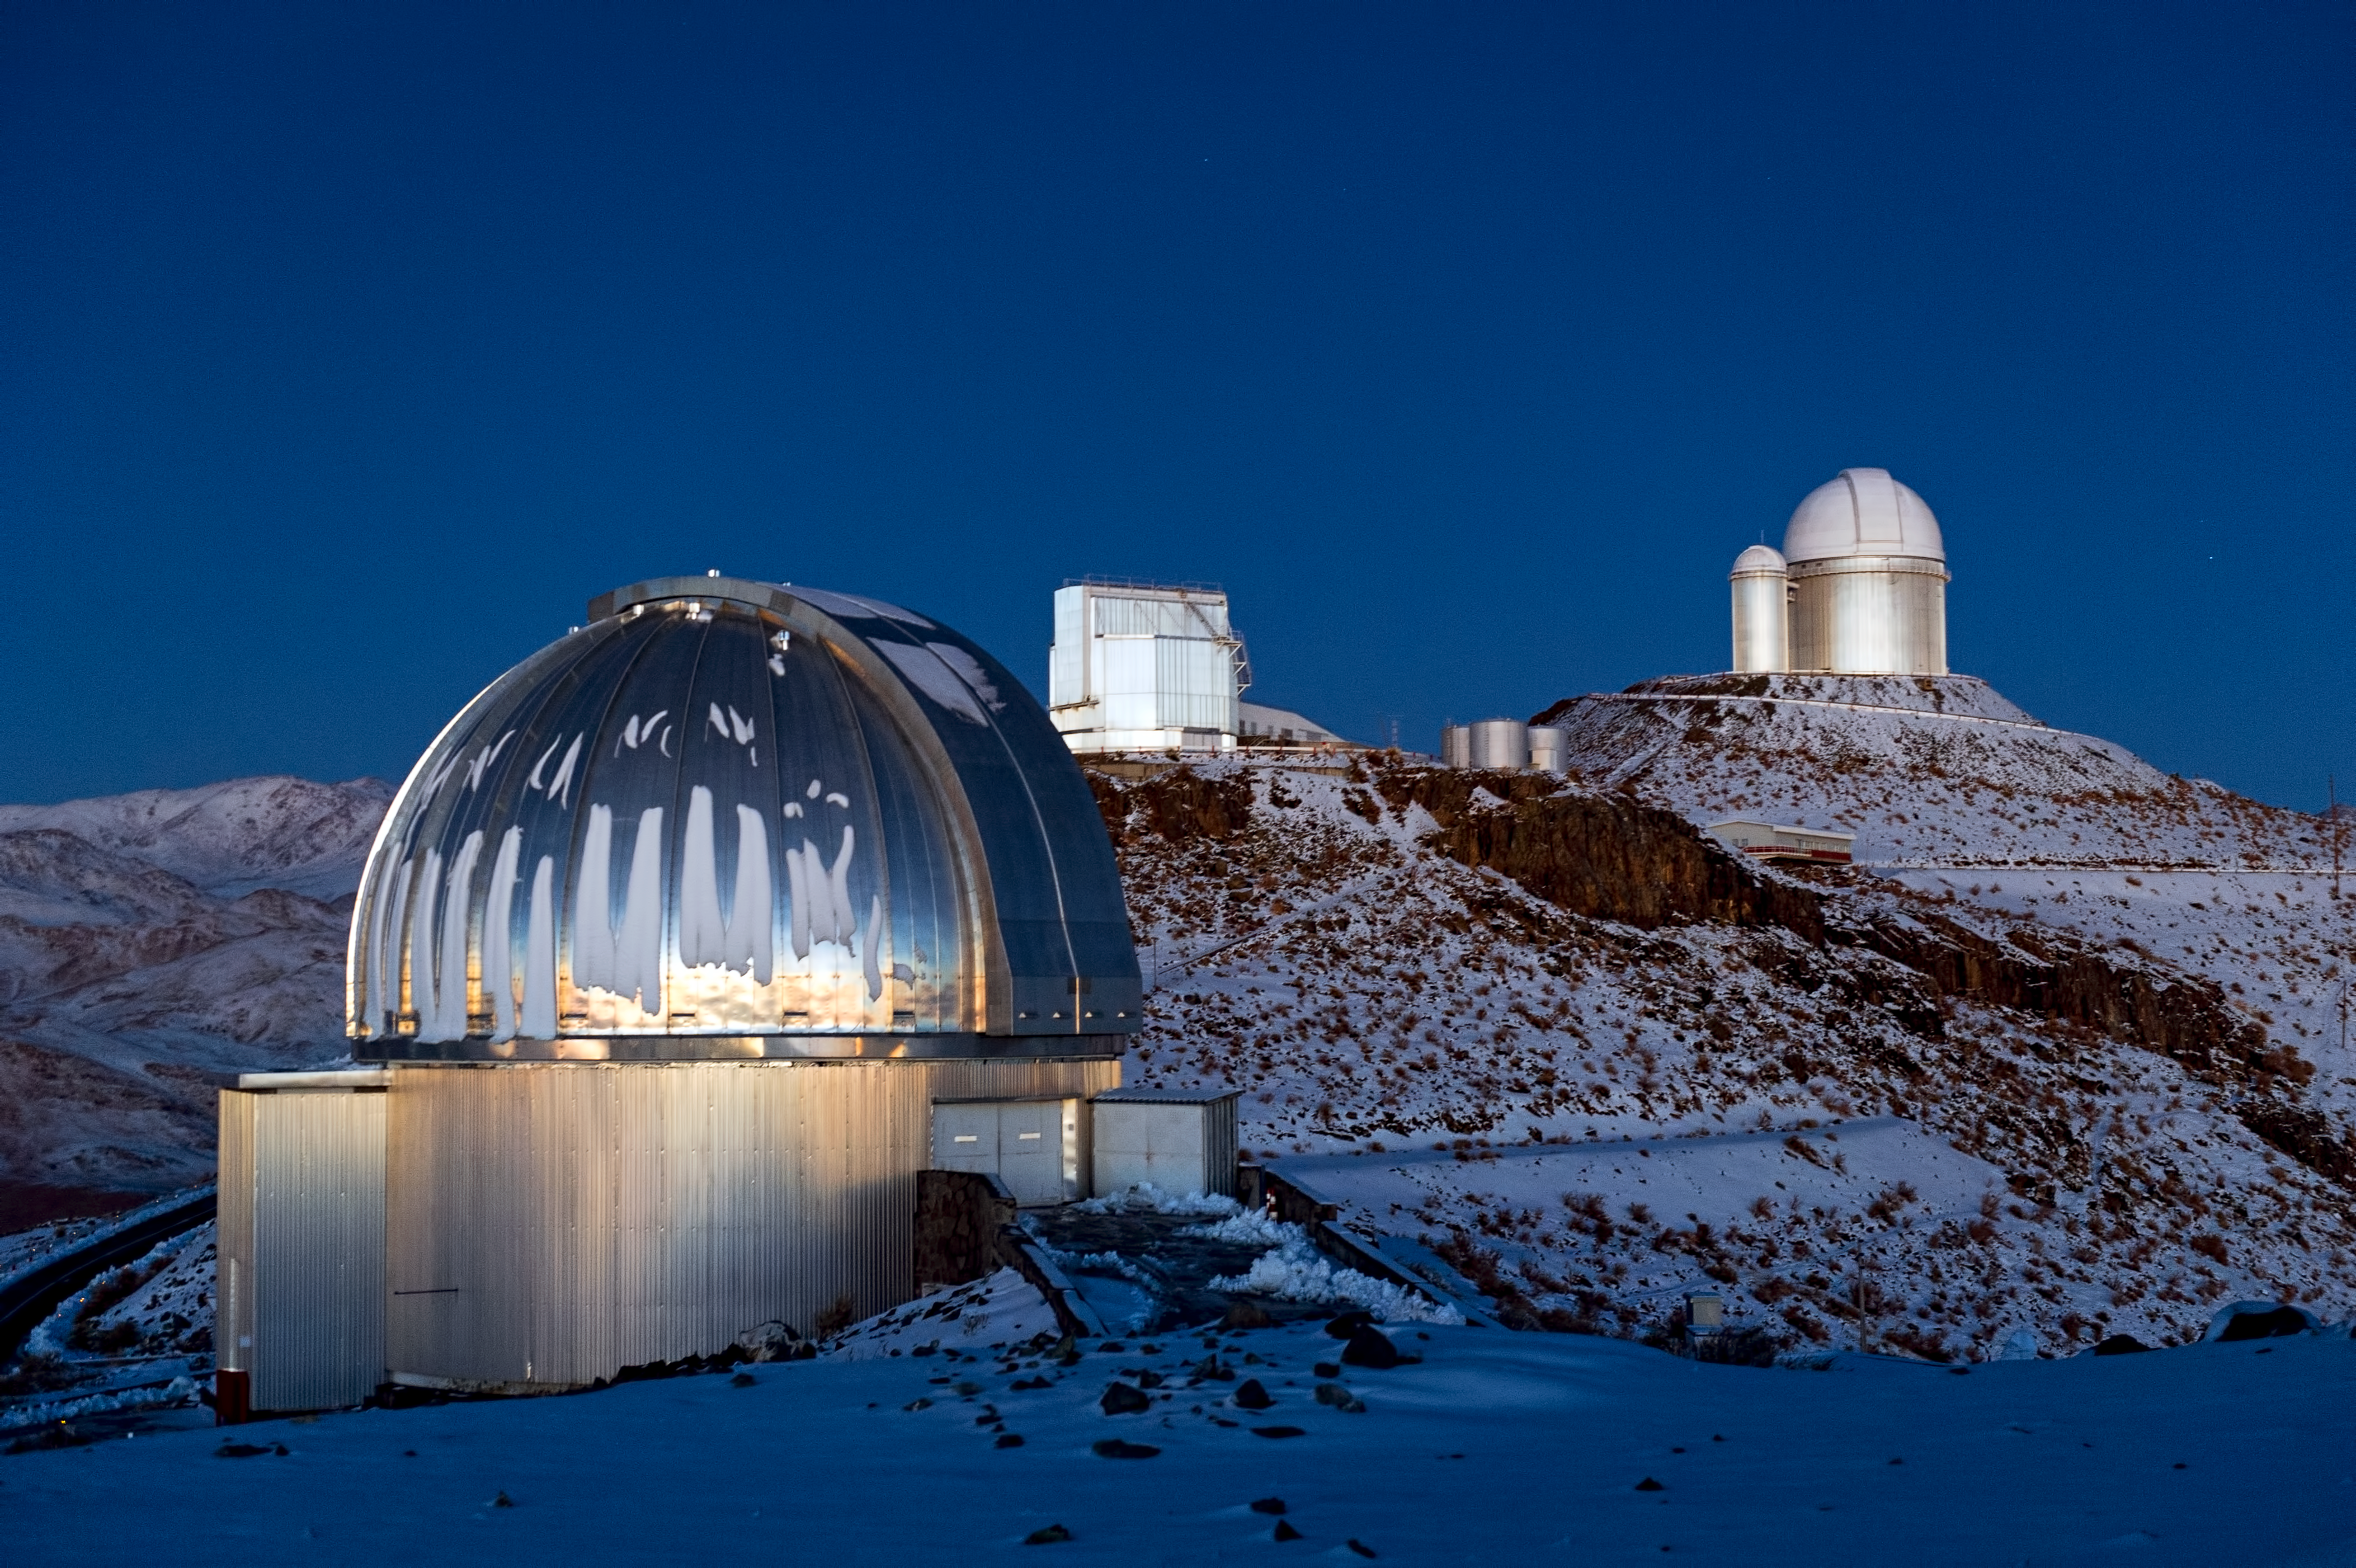

The original site

La Silla was ESO's first observing site in Chile.

Credit: ESO/José Francisco Salgado (josefrancisco.org)